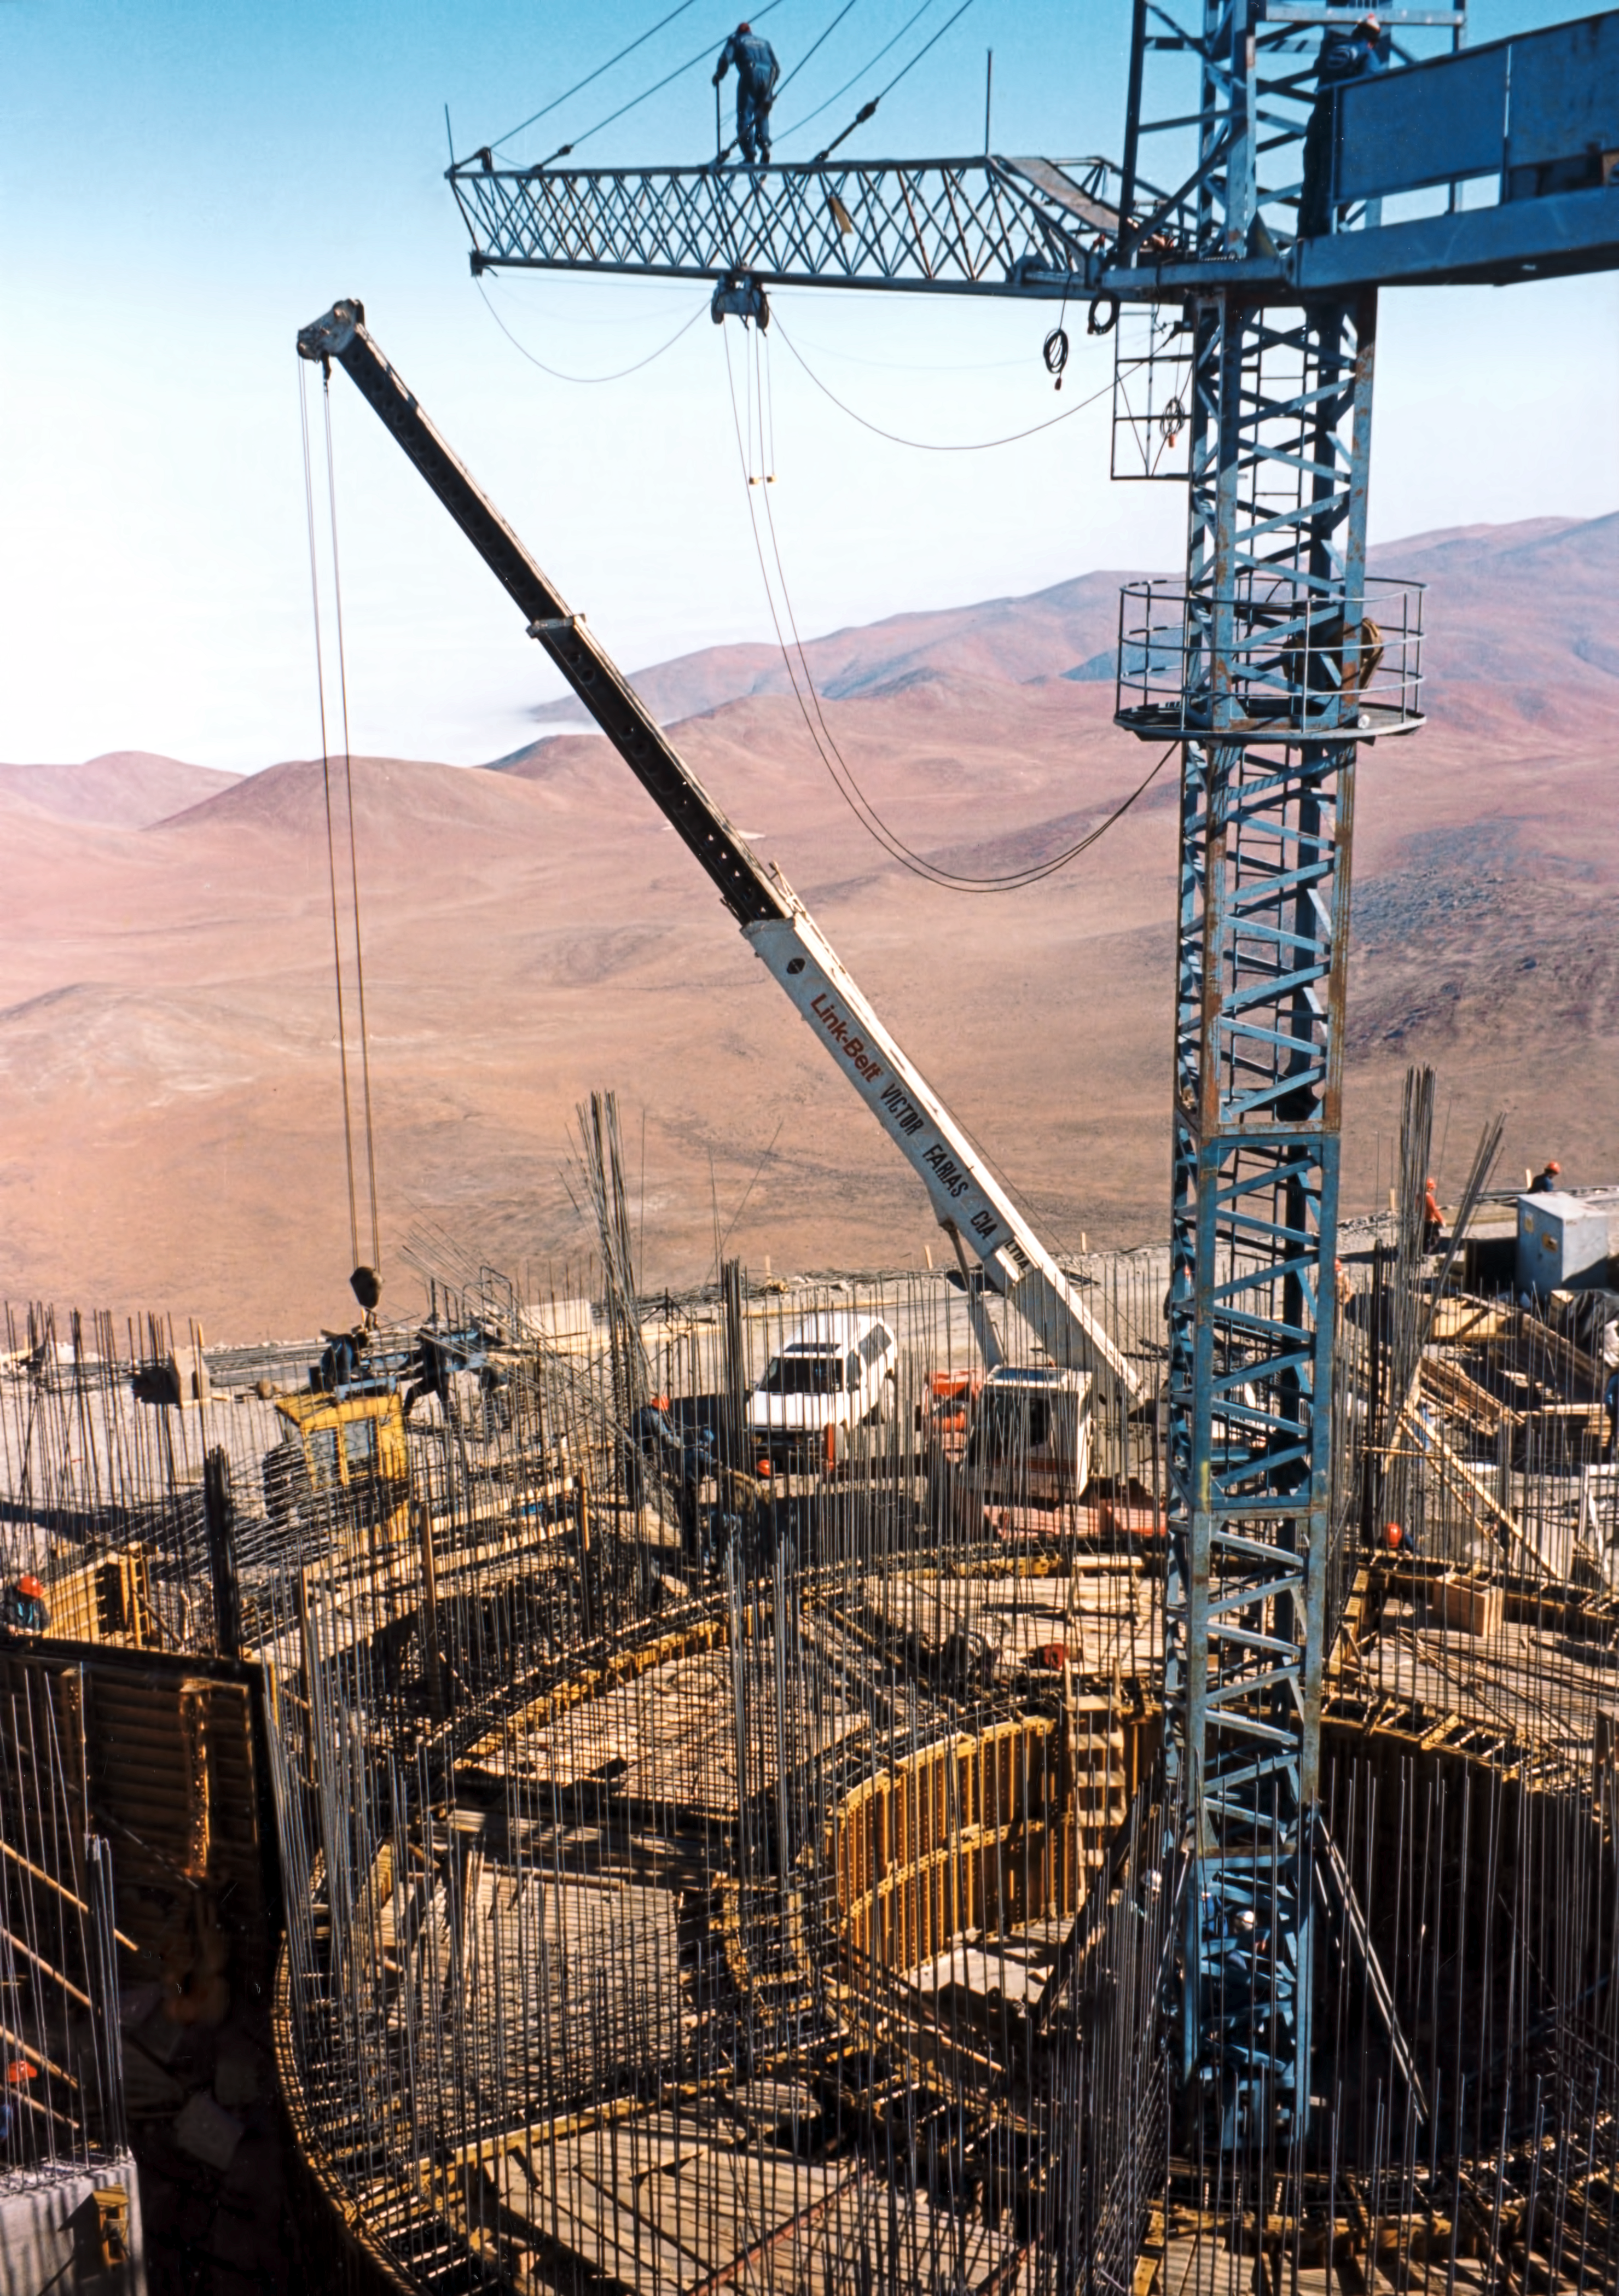

UT concrete structures

Building concrete structures for the VLT Unit Telescopes.

Credit: ESO/F. Derie